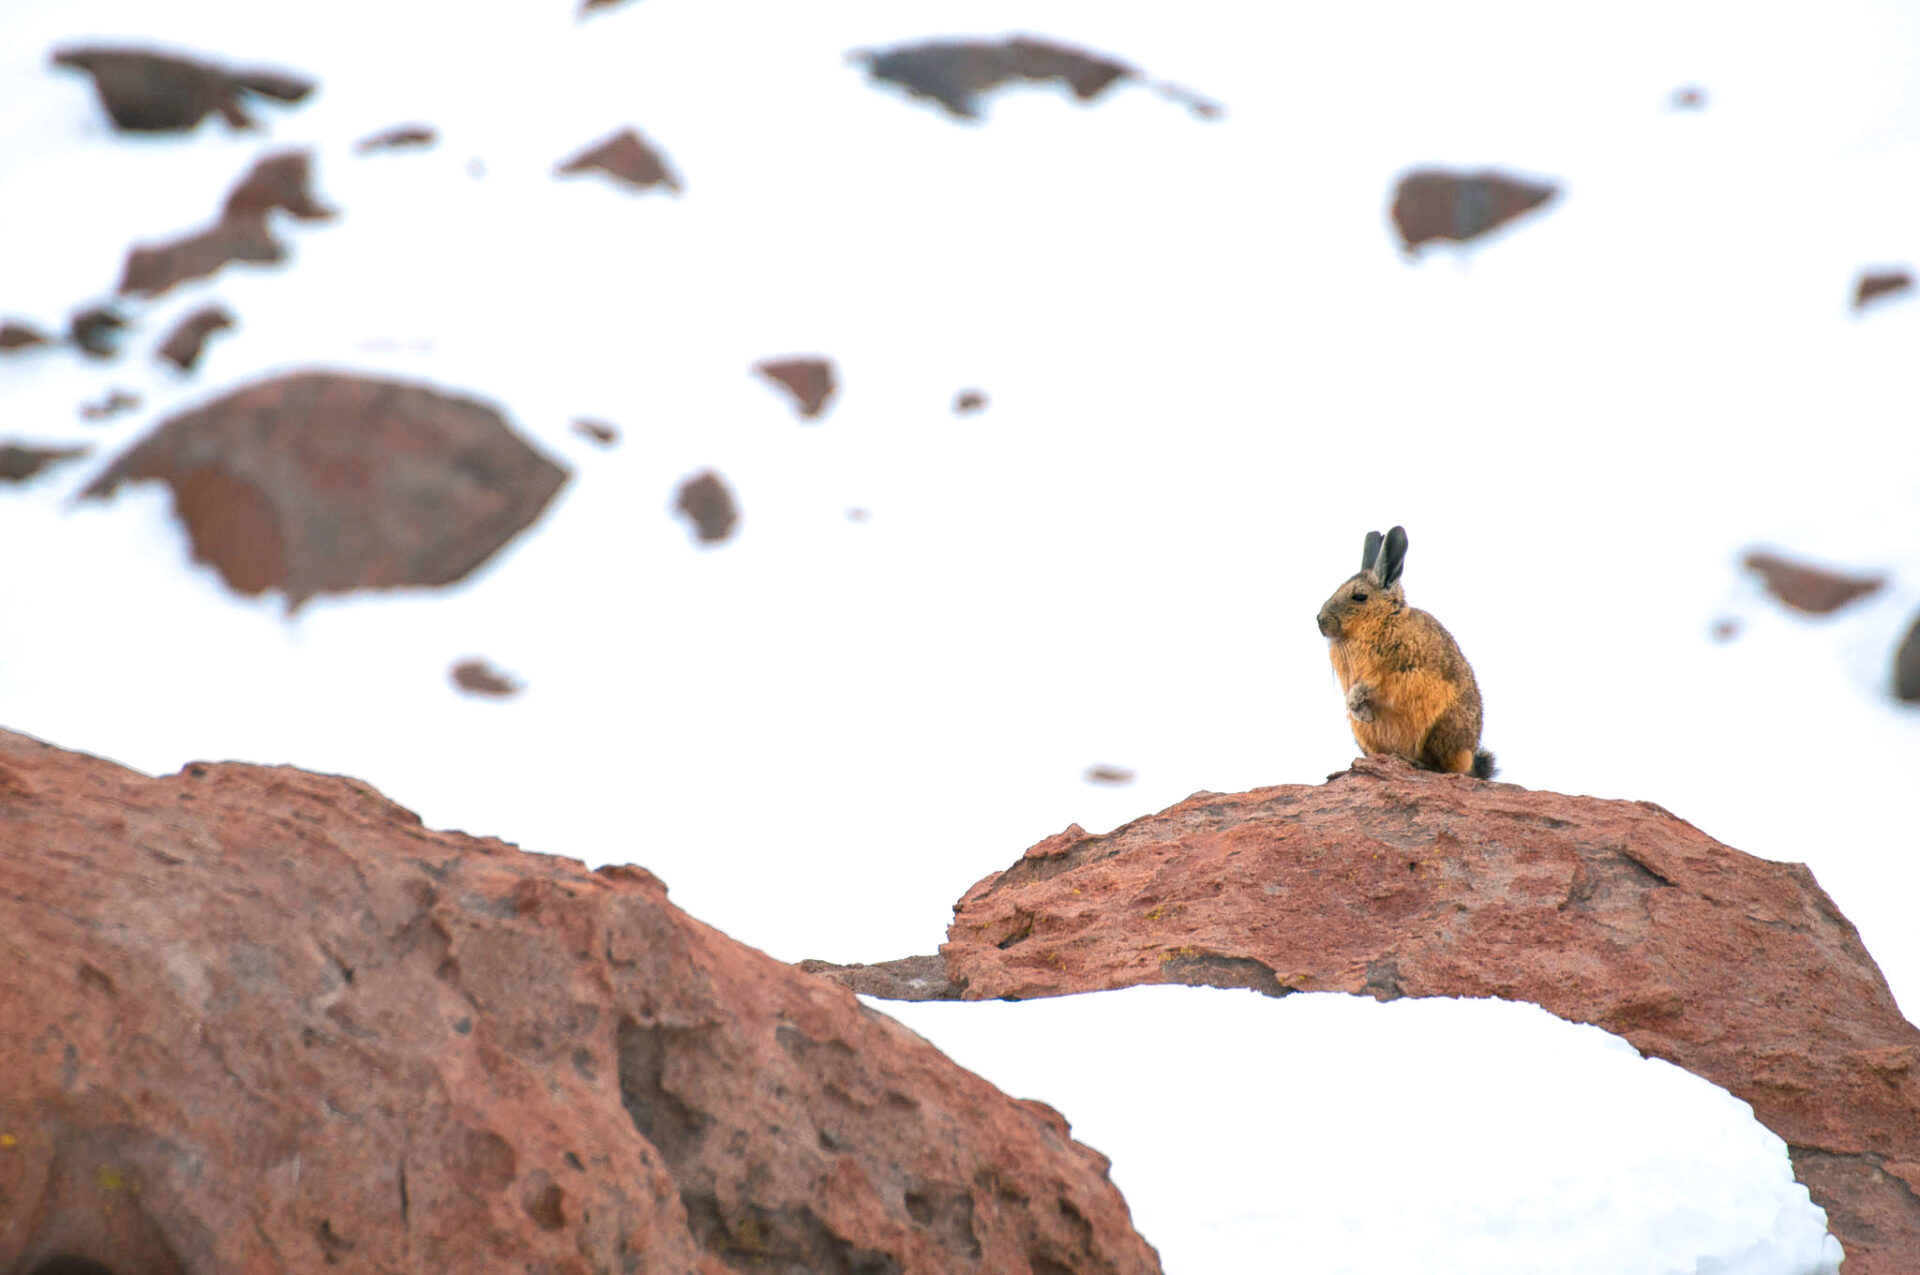

Vizcacha

One of the animals that inhabits the territory where ALMA is located is the shy viscacha. While sunbathing, foraging for food, or escaping from their predators, they are little-big witnesses to a scientific feat that is changing the way man looks at the universe.

Credit: Sergio Otárola - ALMA (ESO / NAOJ / NRAO)